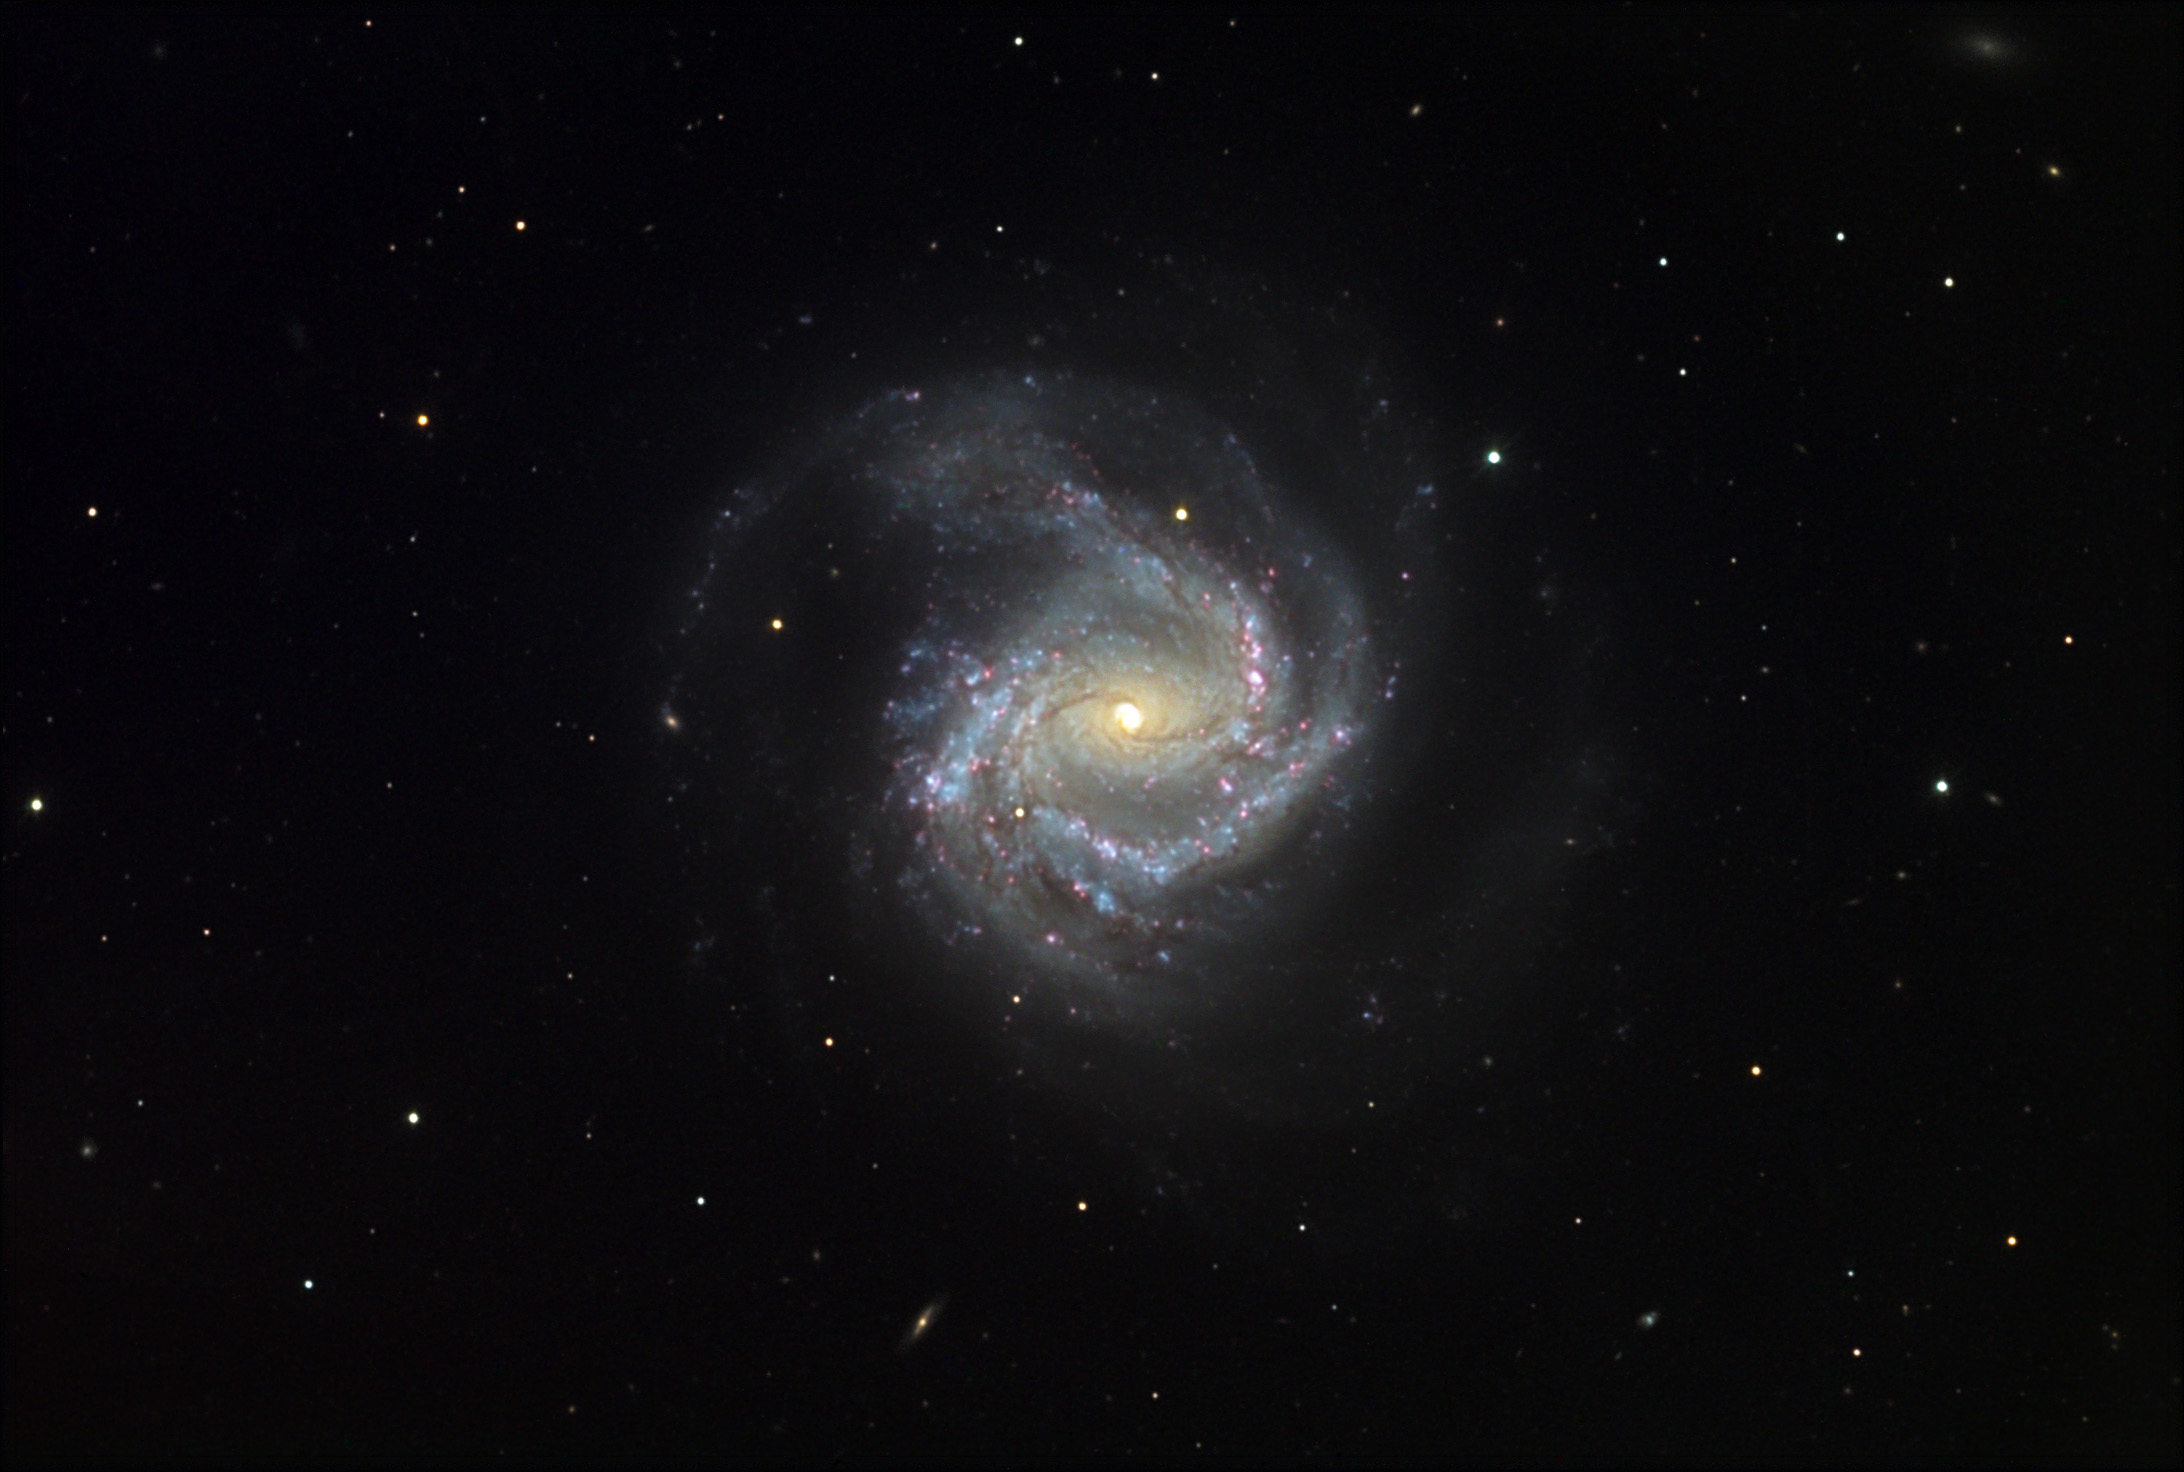

M61

M61 is one of the major members of the Virgo Cluster of galaxies. It is comparable in size to our own galaxy. Though a barred spiral, deep images such as this make the bar in the nucleus of the galaxy less obvious. This galaxy has an extraordinary number of star forming regions (HII, pink areas). An image with greater resolution would certainly show even more evidence of active star formation. At distance of 60 million light years away M61 seems to float in the foreground of several distant galaxies.

This image was taken as part of Advanced Observing Program (AOP) program at Kitt Peak Visitor Center during 2014.

Credit: KPNO/NOIRLab/NSF/AURA/Adam Block